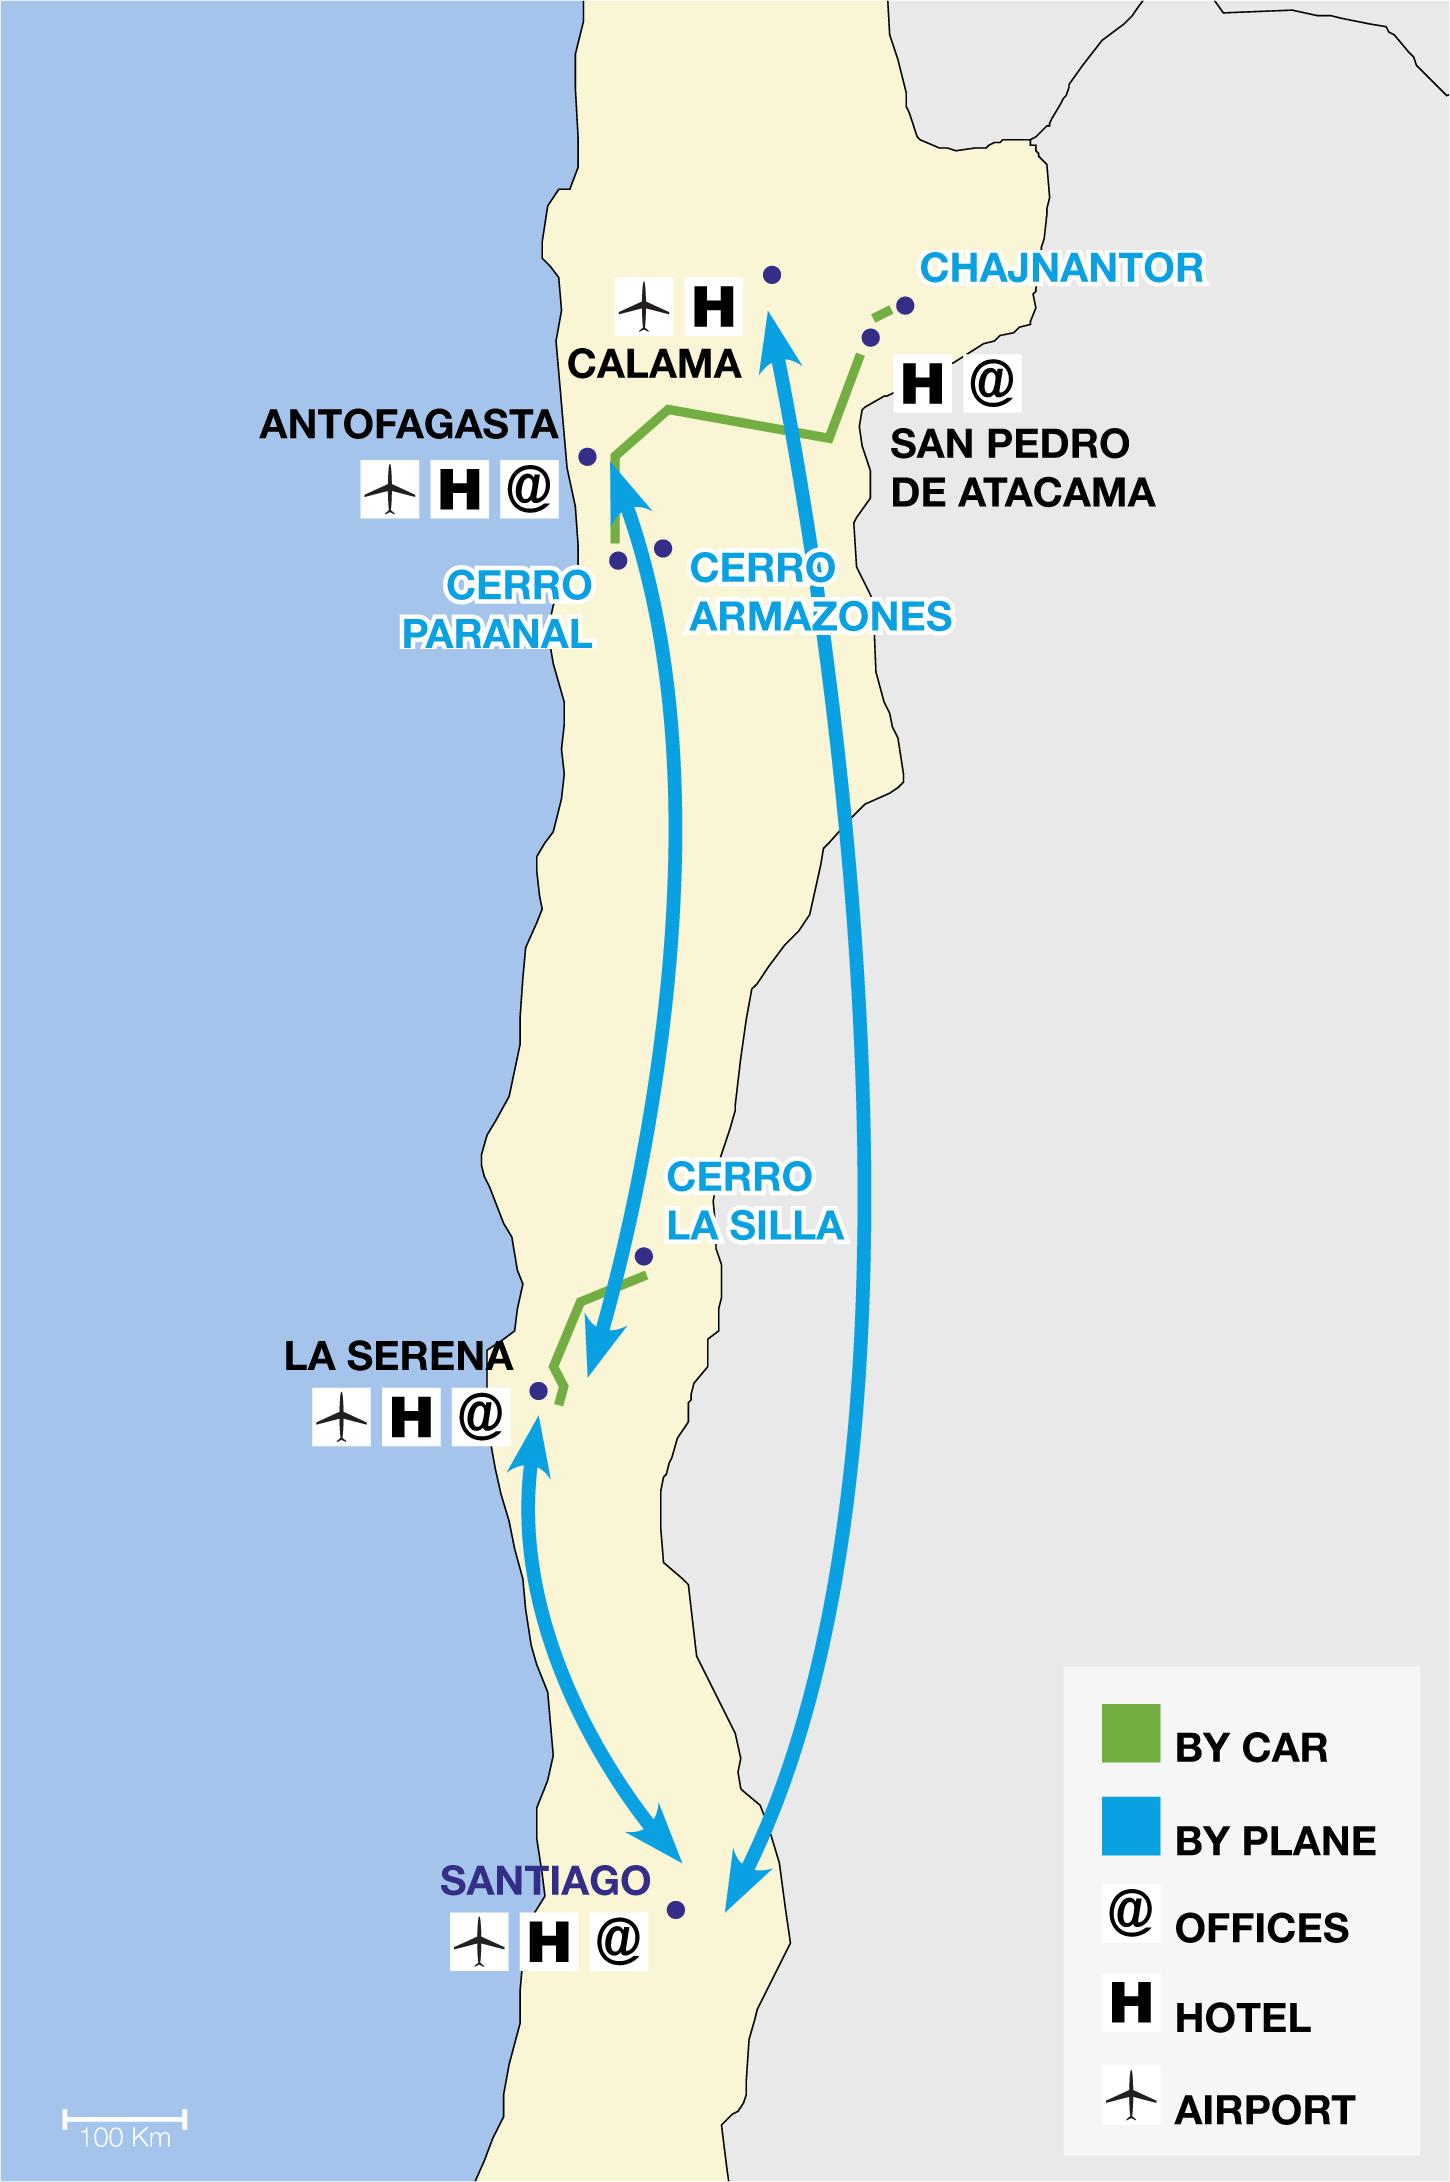

ESO observatories route map

ESO operates observatories at three sites in Chile: Chajnantor, Cerro Paranal and Cerro La Silla (“Cerro” is the Spanish word for “Mountain”). In addition, ESO will construct the Extremely Large Telescope (ELT) at Cerro Armazones, near Paranal. This map shows the airports nearest to the observatories and the connecting car routes, as well as the location of ESO offices.

Credit: ESO